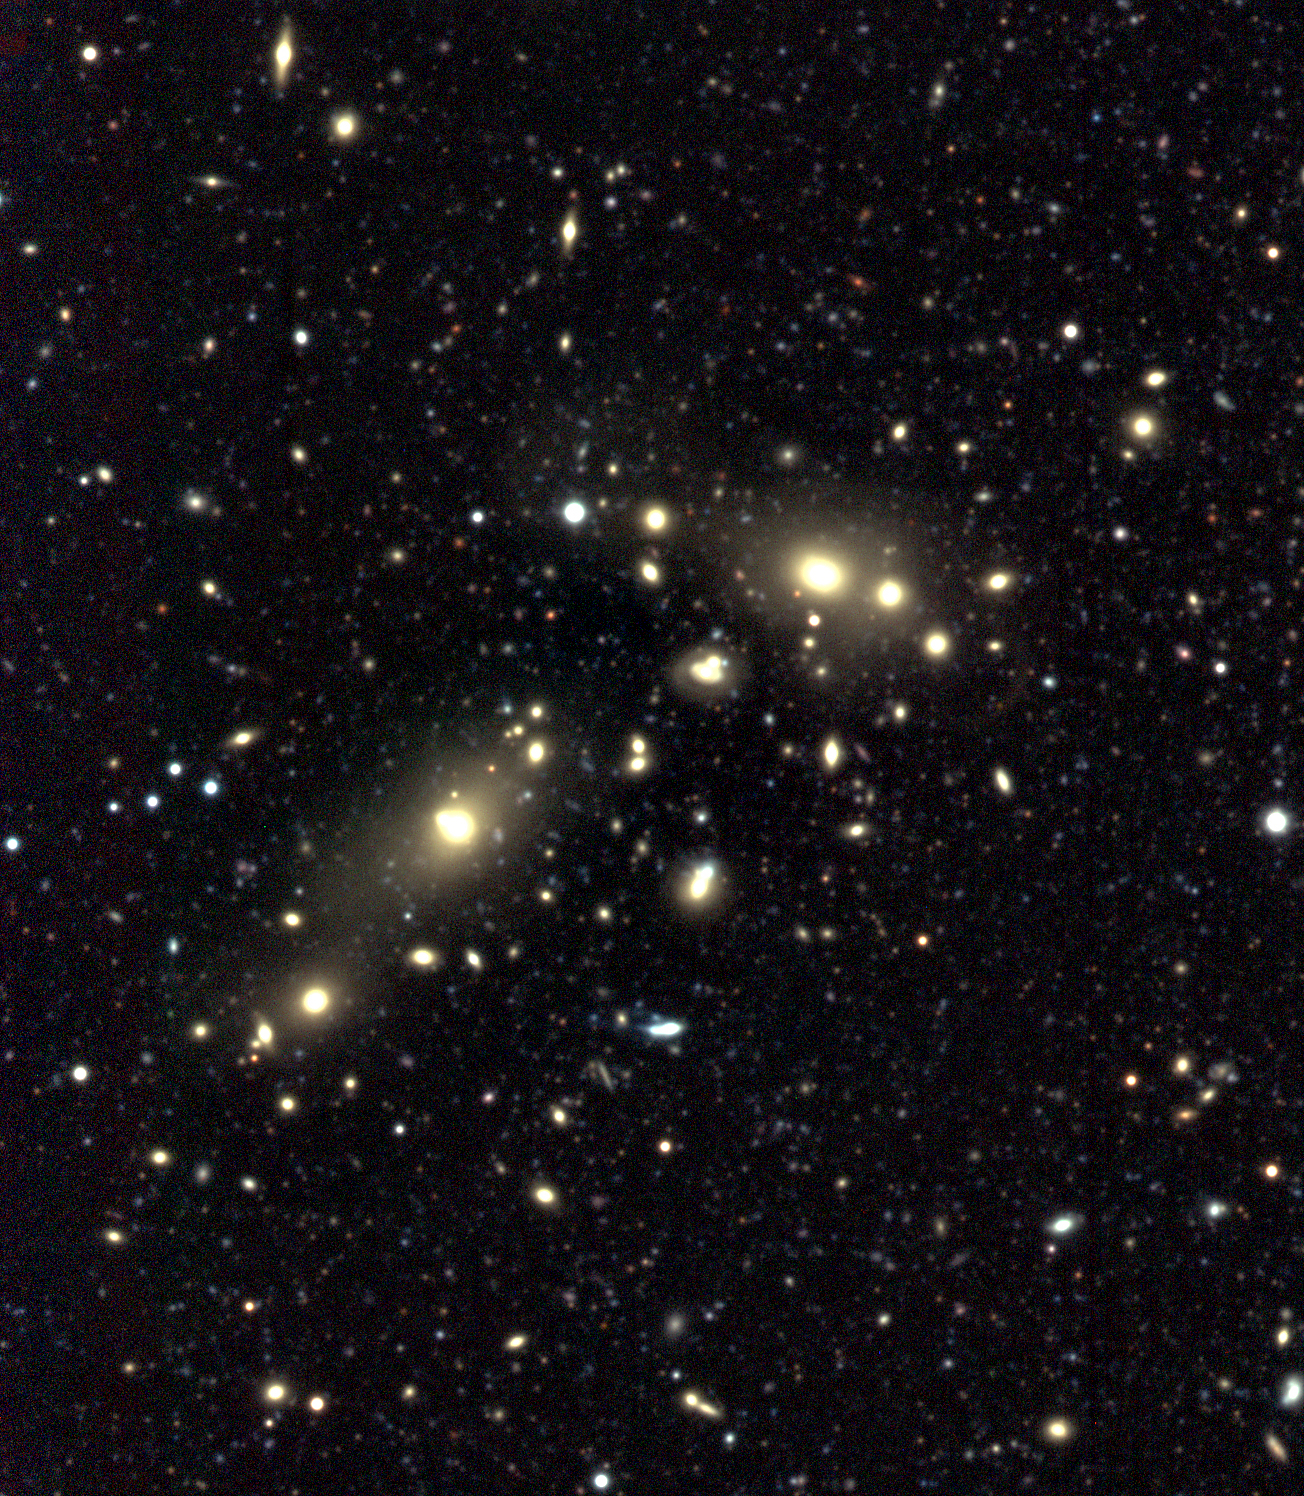

Cluster of galaxies CL0053-37 in NGC 300 field

The distant cluster of galaxies CL0053-37, as imaged on the WFI photo of the NGC 300 sky field. The elongated distribution of the cluster galaxies, as well as the presence of two large, early-type elliptical galaxies indicate that this cluster is still in the process of formation. Some of the galaxies appear to be merging. From the measured redshift (z = 0.1625), a distance of about 2.1 billion light-years is deduced.

Credit: ESO